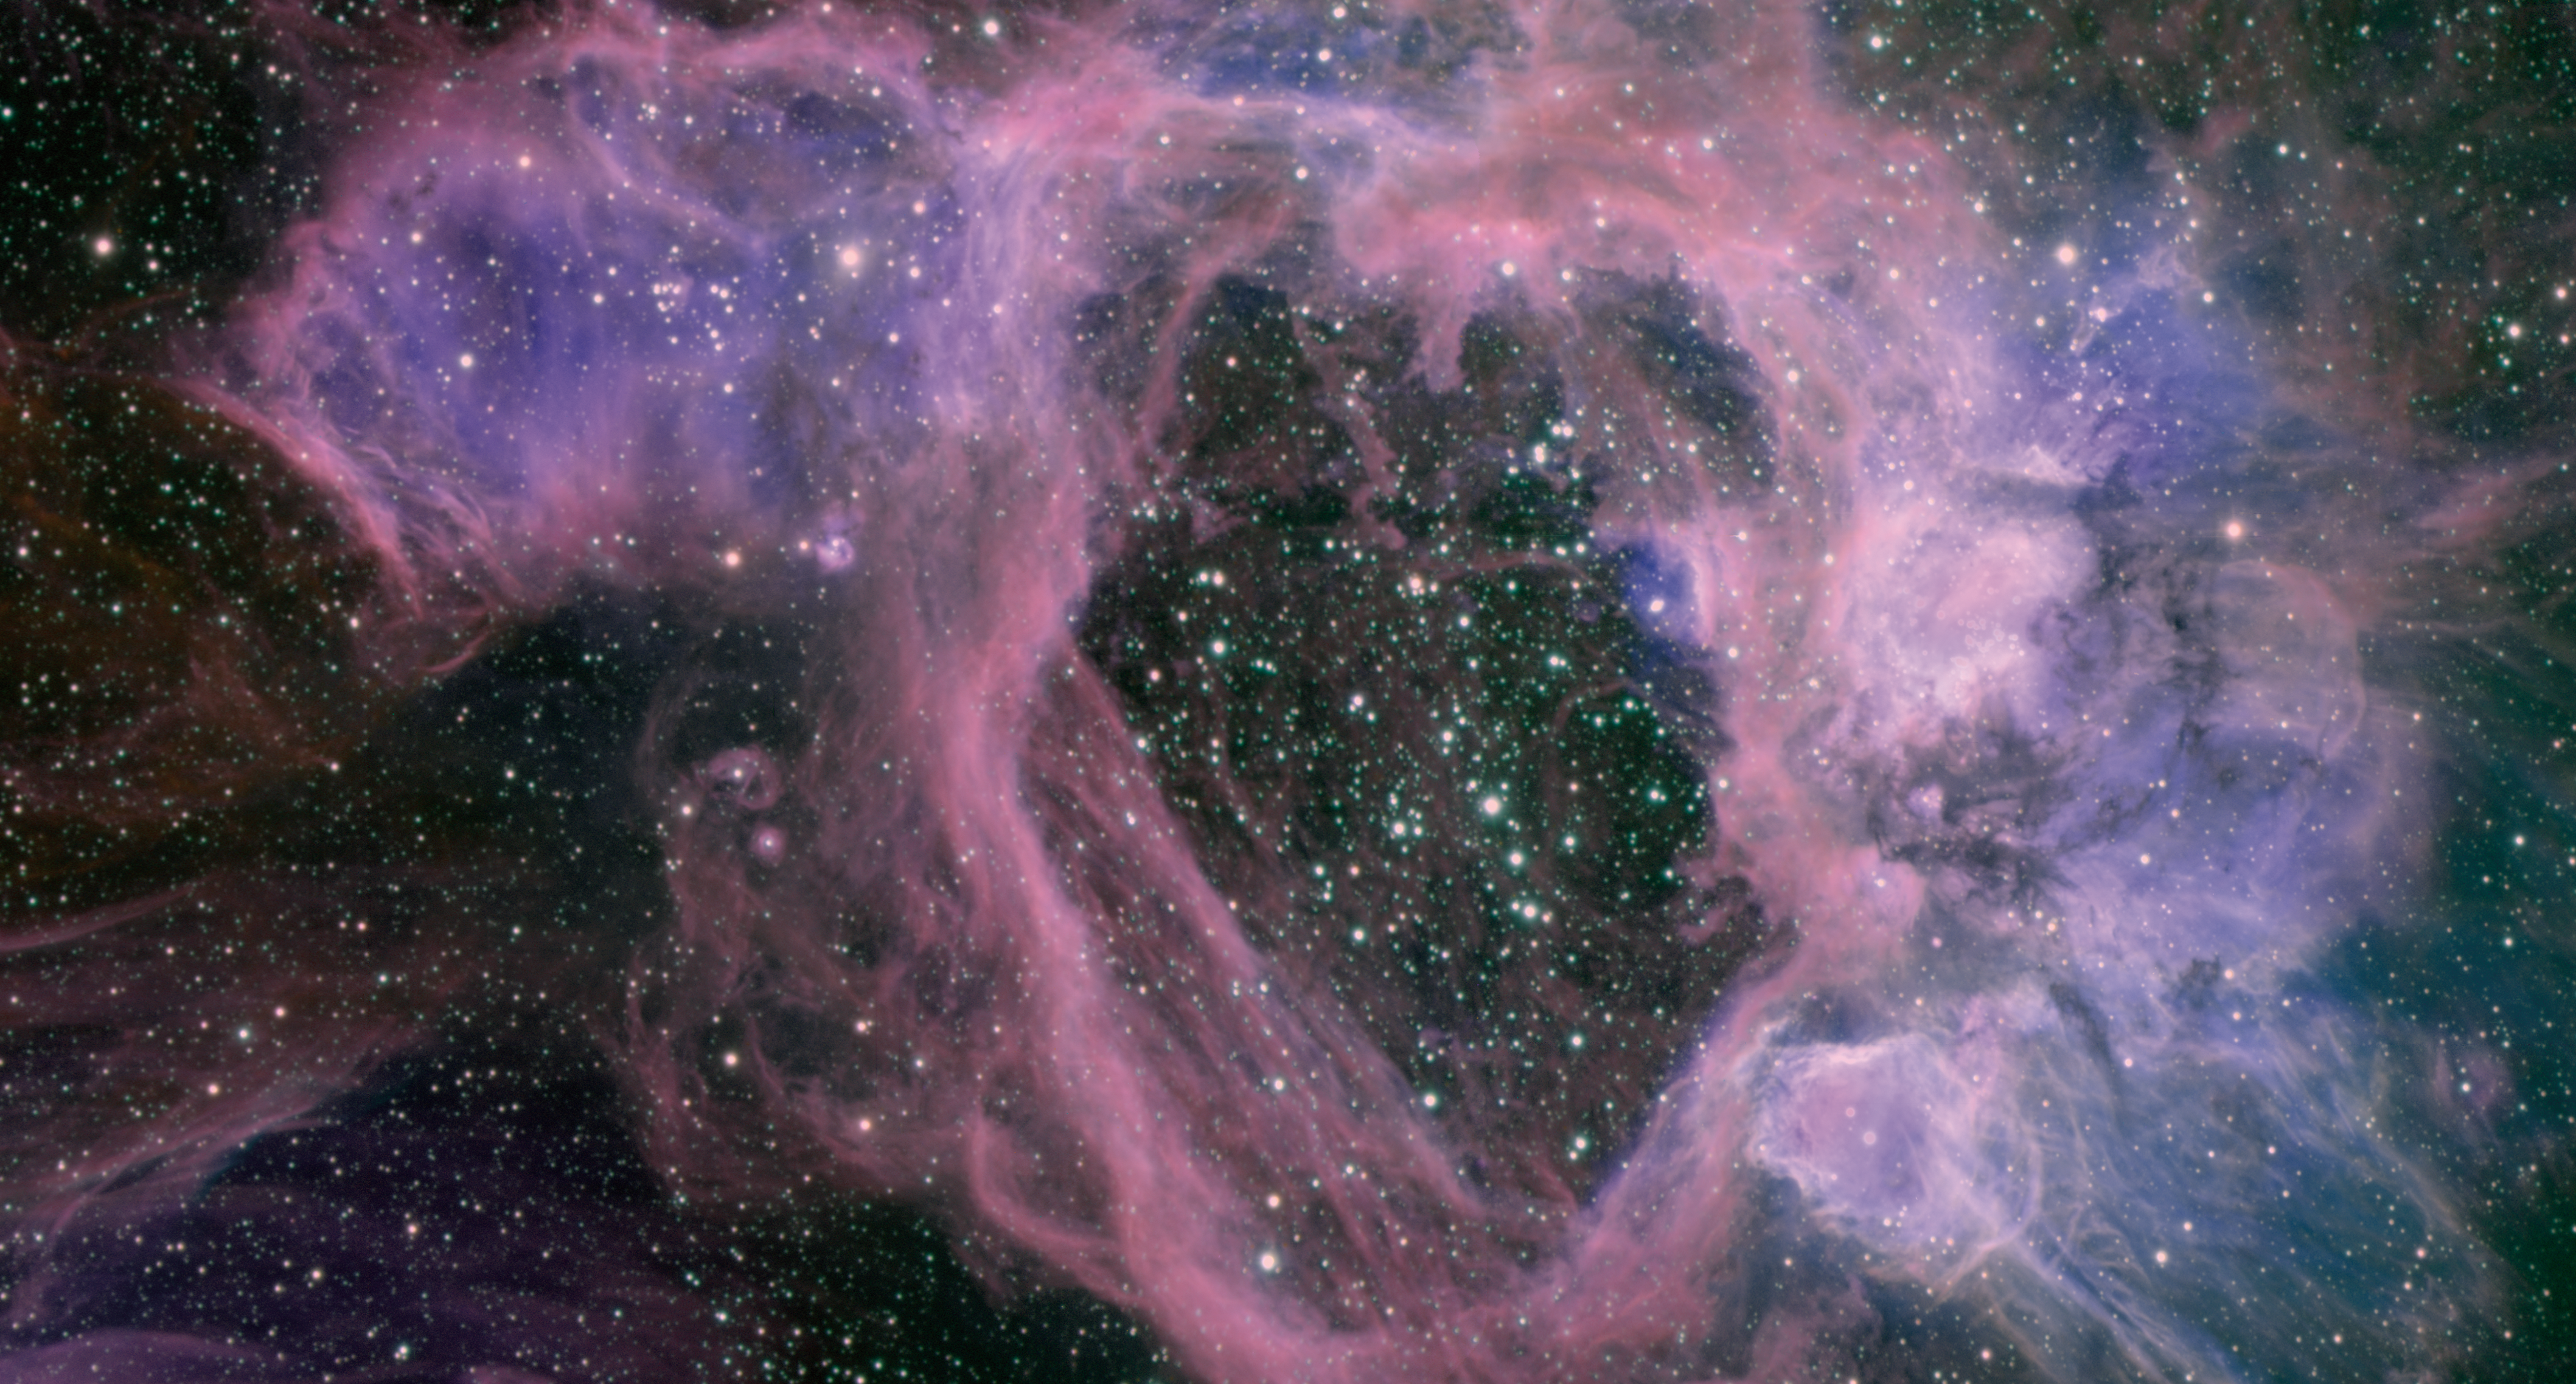

Superbubble Complex N44

Known as the N44 superbubble complex, this cloudy tempest is dominated by a vast bubble about 325 by 250 light-years across. A cluster of massive stars inside the cavern has cleared away gas to form a distinctive mouth-shaped hollow shell. While astronomers do not agree on exactly how this bubble has evolved, for as long as 10 million years, they do know that the central cluster of massive stars is responsible for the cloud’s unusual appearance. It is likely that the explosive death of one or more of the cluster’s most massive and short-lived stars played a key role in the formation of the large bubble. The image provides one of the most detailed views ever obtained of this relatively large region in the Large Magellanic Cloud, a satellite galaxy to the Milky Way, located some 150,000 light-years away and visible from the Southern Hemisphere. The image captures light of specific colors that reveal the compression of material and the presence of gases (primarily excited hydrogen gas and lesser amounts of oxygen and “shocked” sulfur) in the cloud. Multiple smaller bubbles appear in the image as bulbous growths clinging to the central superbubble. Most of these regions were probably formed as part of the same process that shaped the central cluster. Their formation could also have been “sparked” by compression as the central stars pushed the surrounding gas outward. Our view into this cavern is believed to be like looking through an elongated tube, which gives the object its monstrous mouth-like appearance.

Credit: International Gemini Observatory/NOIRLab/NSF/AURA